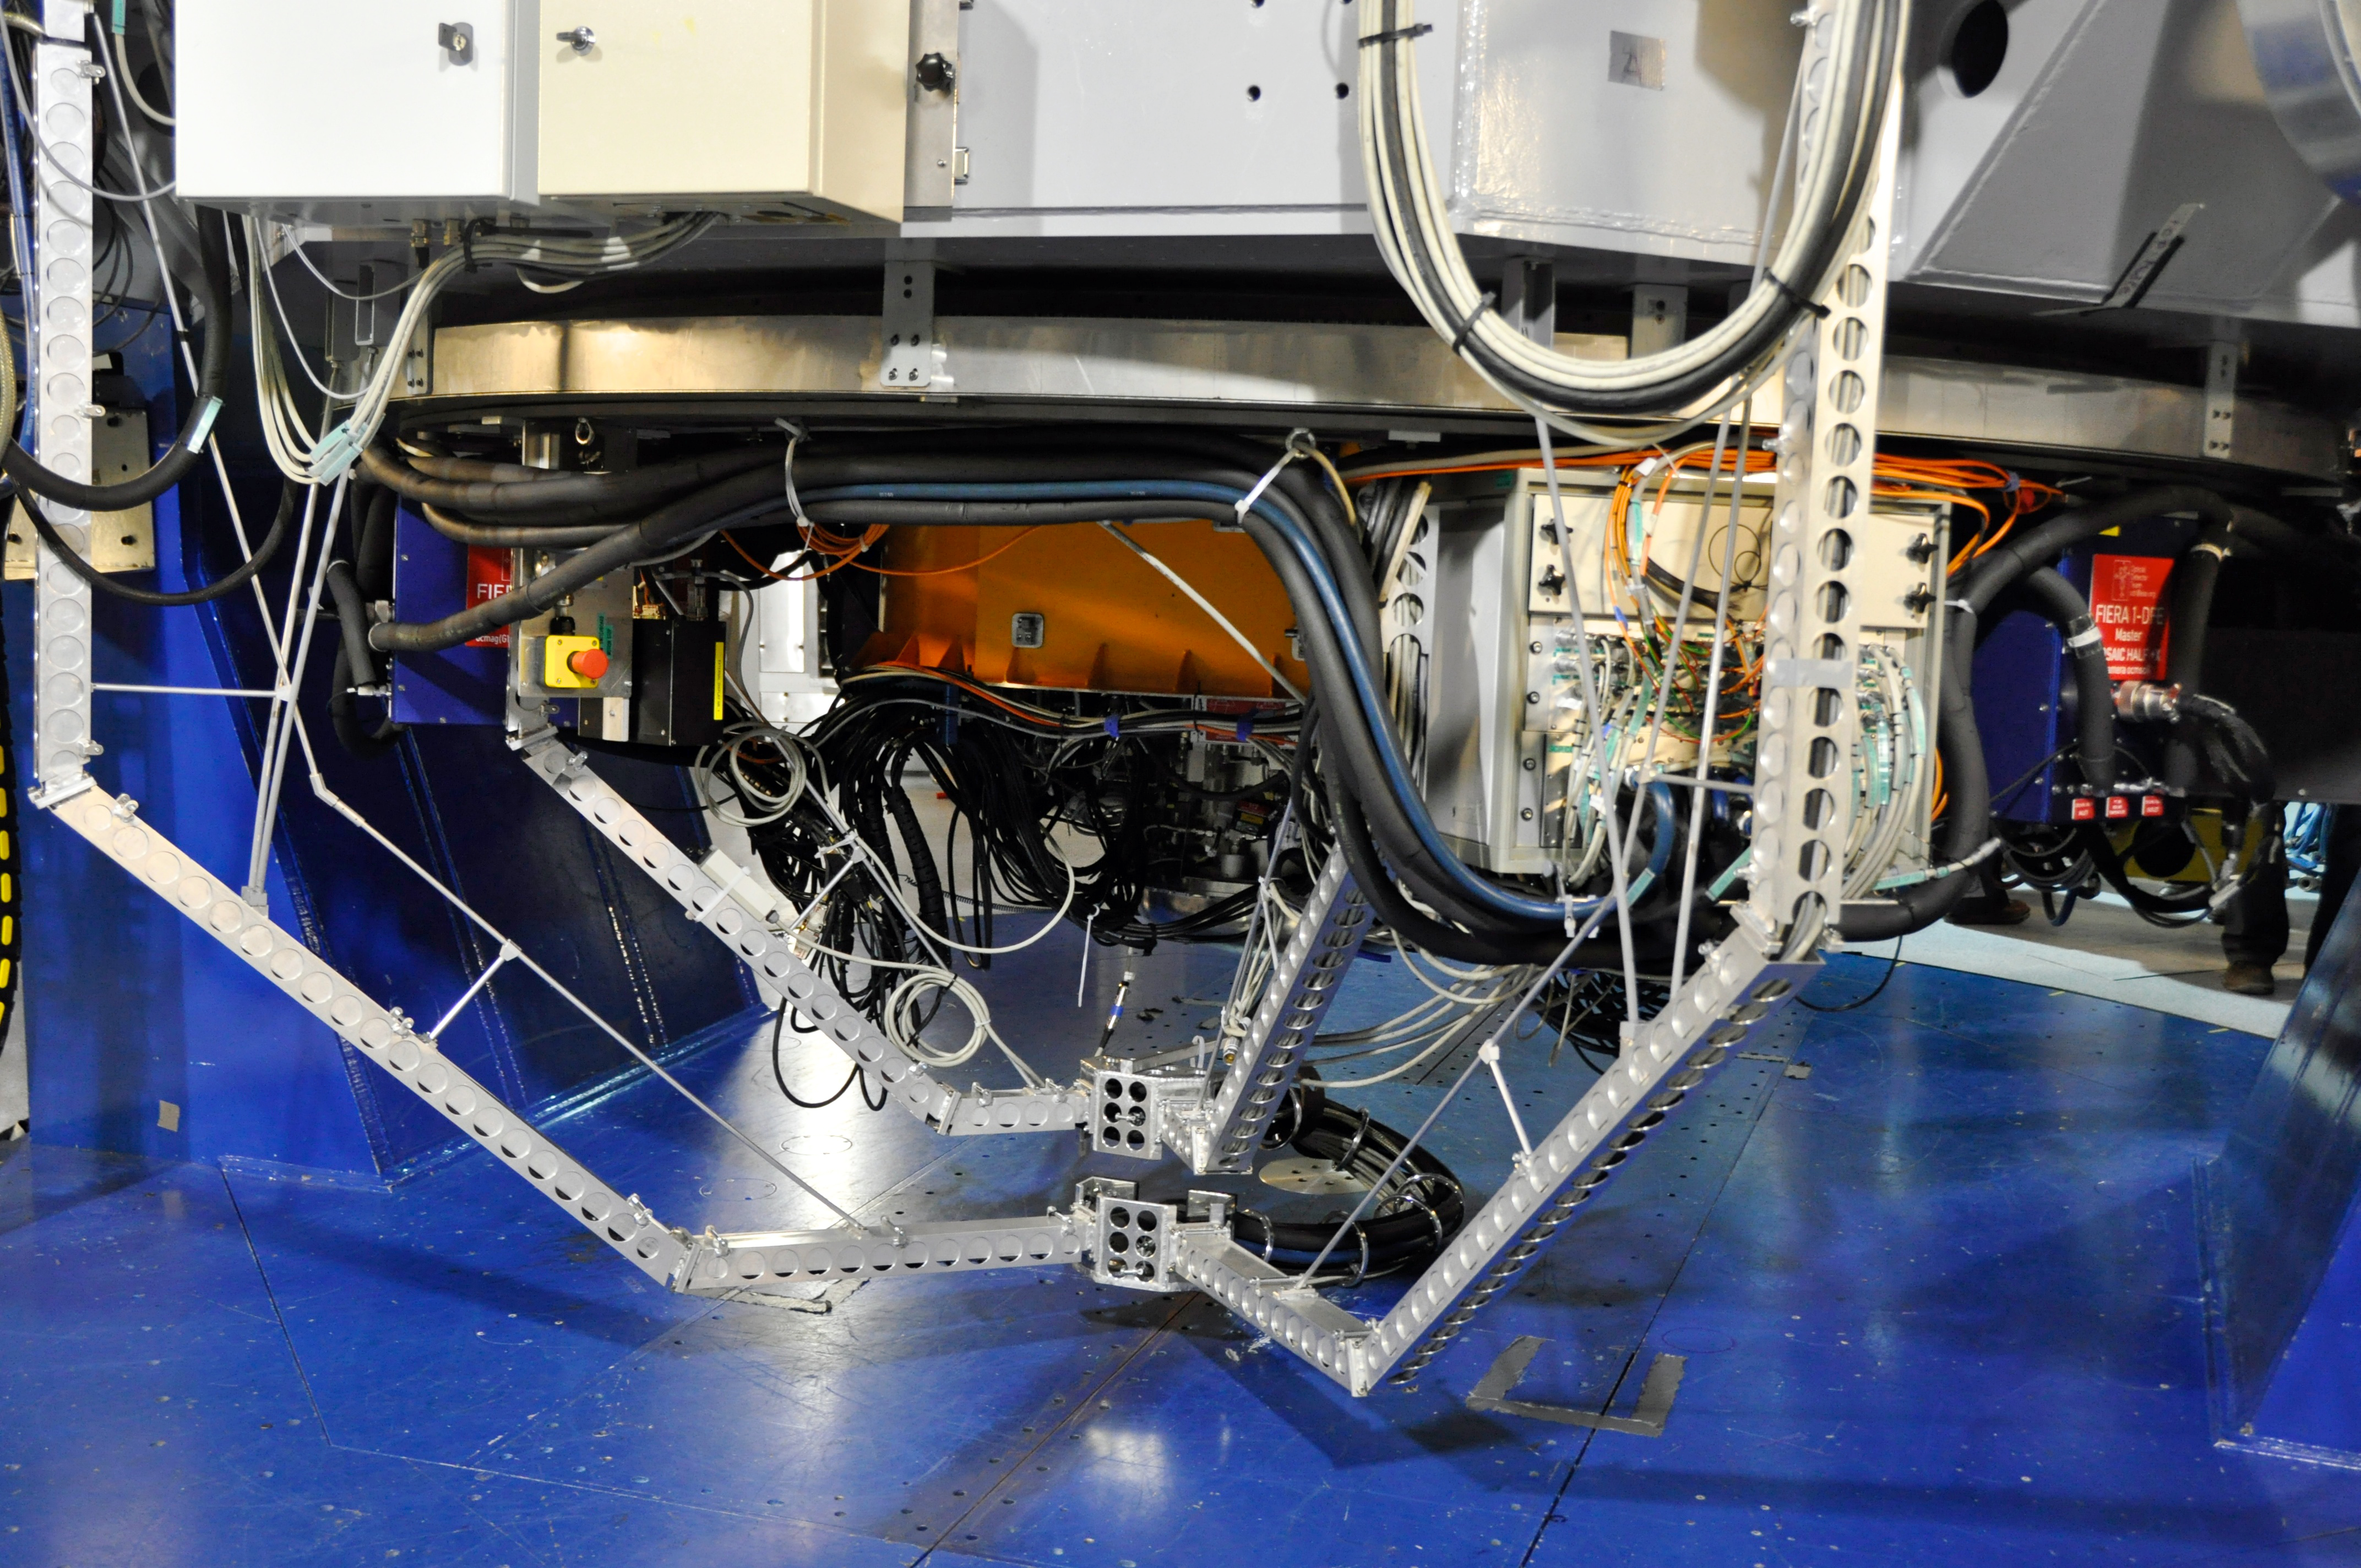

VLT Survey Telescope

This state-of-the-art 2.6-m telescope is with the ESO VLT on Cerro Paranal, a perfect location for ground-based astronomical observations. It is be equipped with an enormous 268-megapixel camera called OmegaCAM that is be the successor of the very successful Wide Field Imager (WFI) installed at the 2.2-m MPG/ESO Telescope on La Silla.

Credit: ESO/V.Castelo